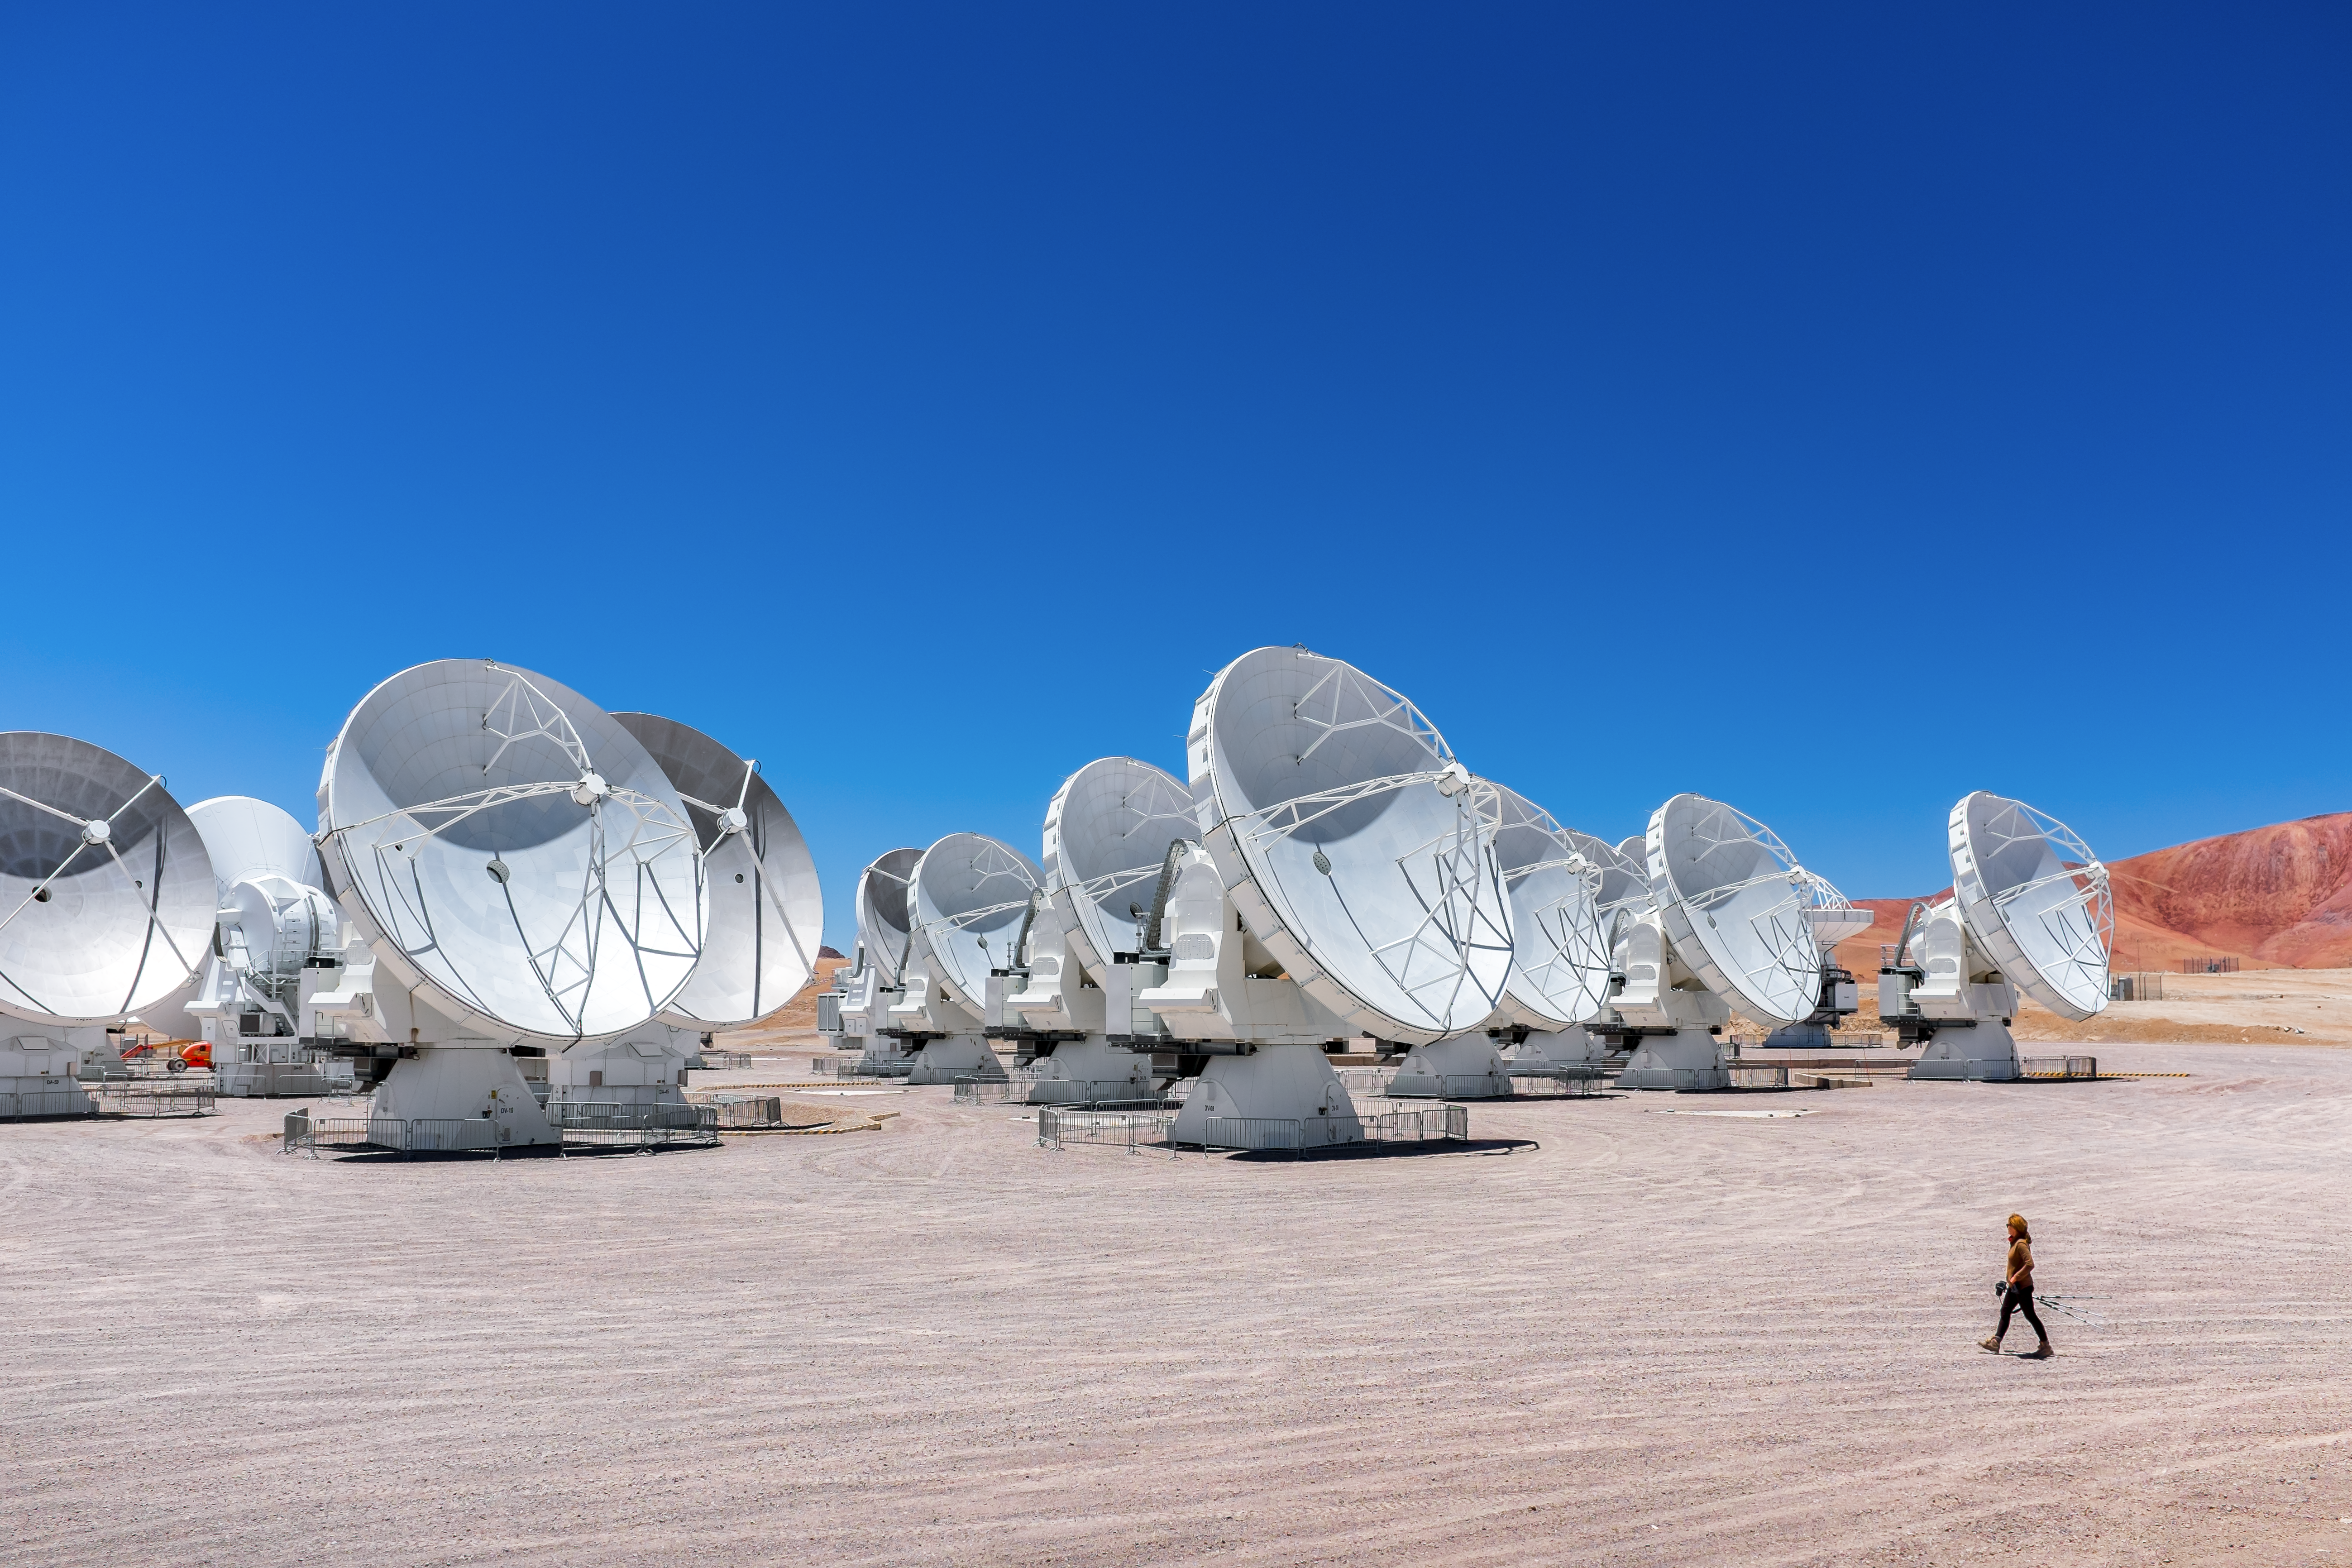

ALMA in perspective

ALMA stands on the Chajnantor plateau beneath the Chilean sun. A person in the foreground lends some perspective the scene.

Credit: M. Roselund/ESO